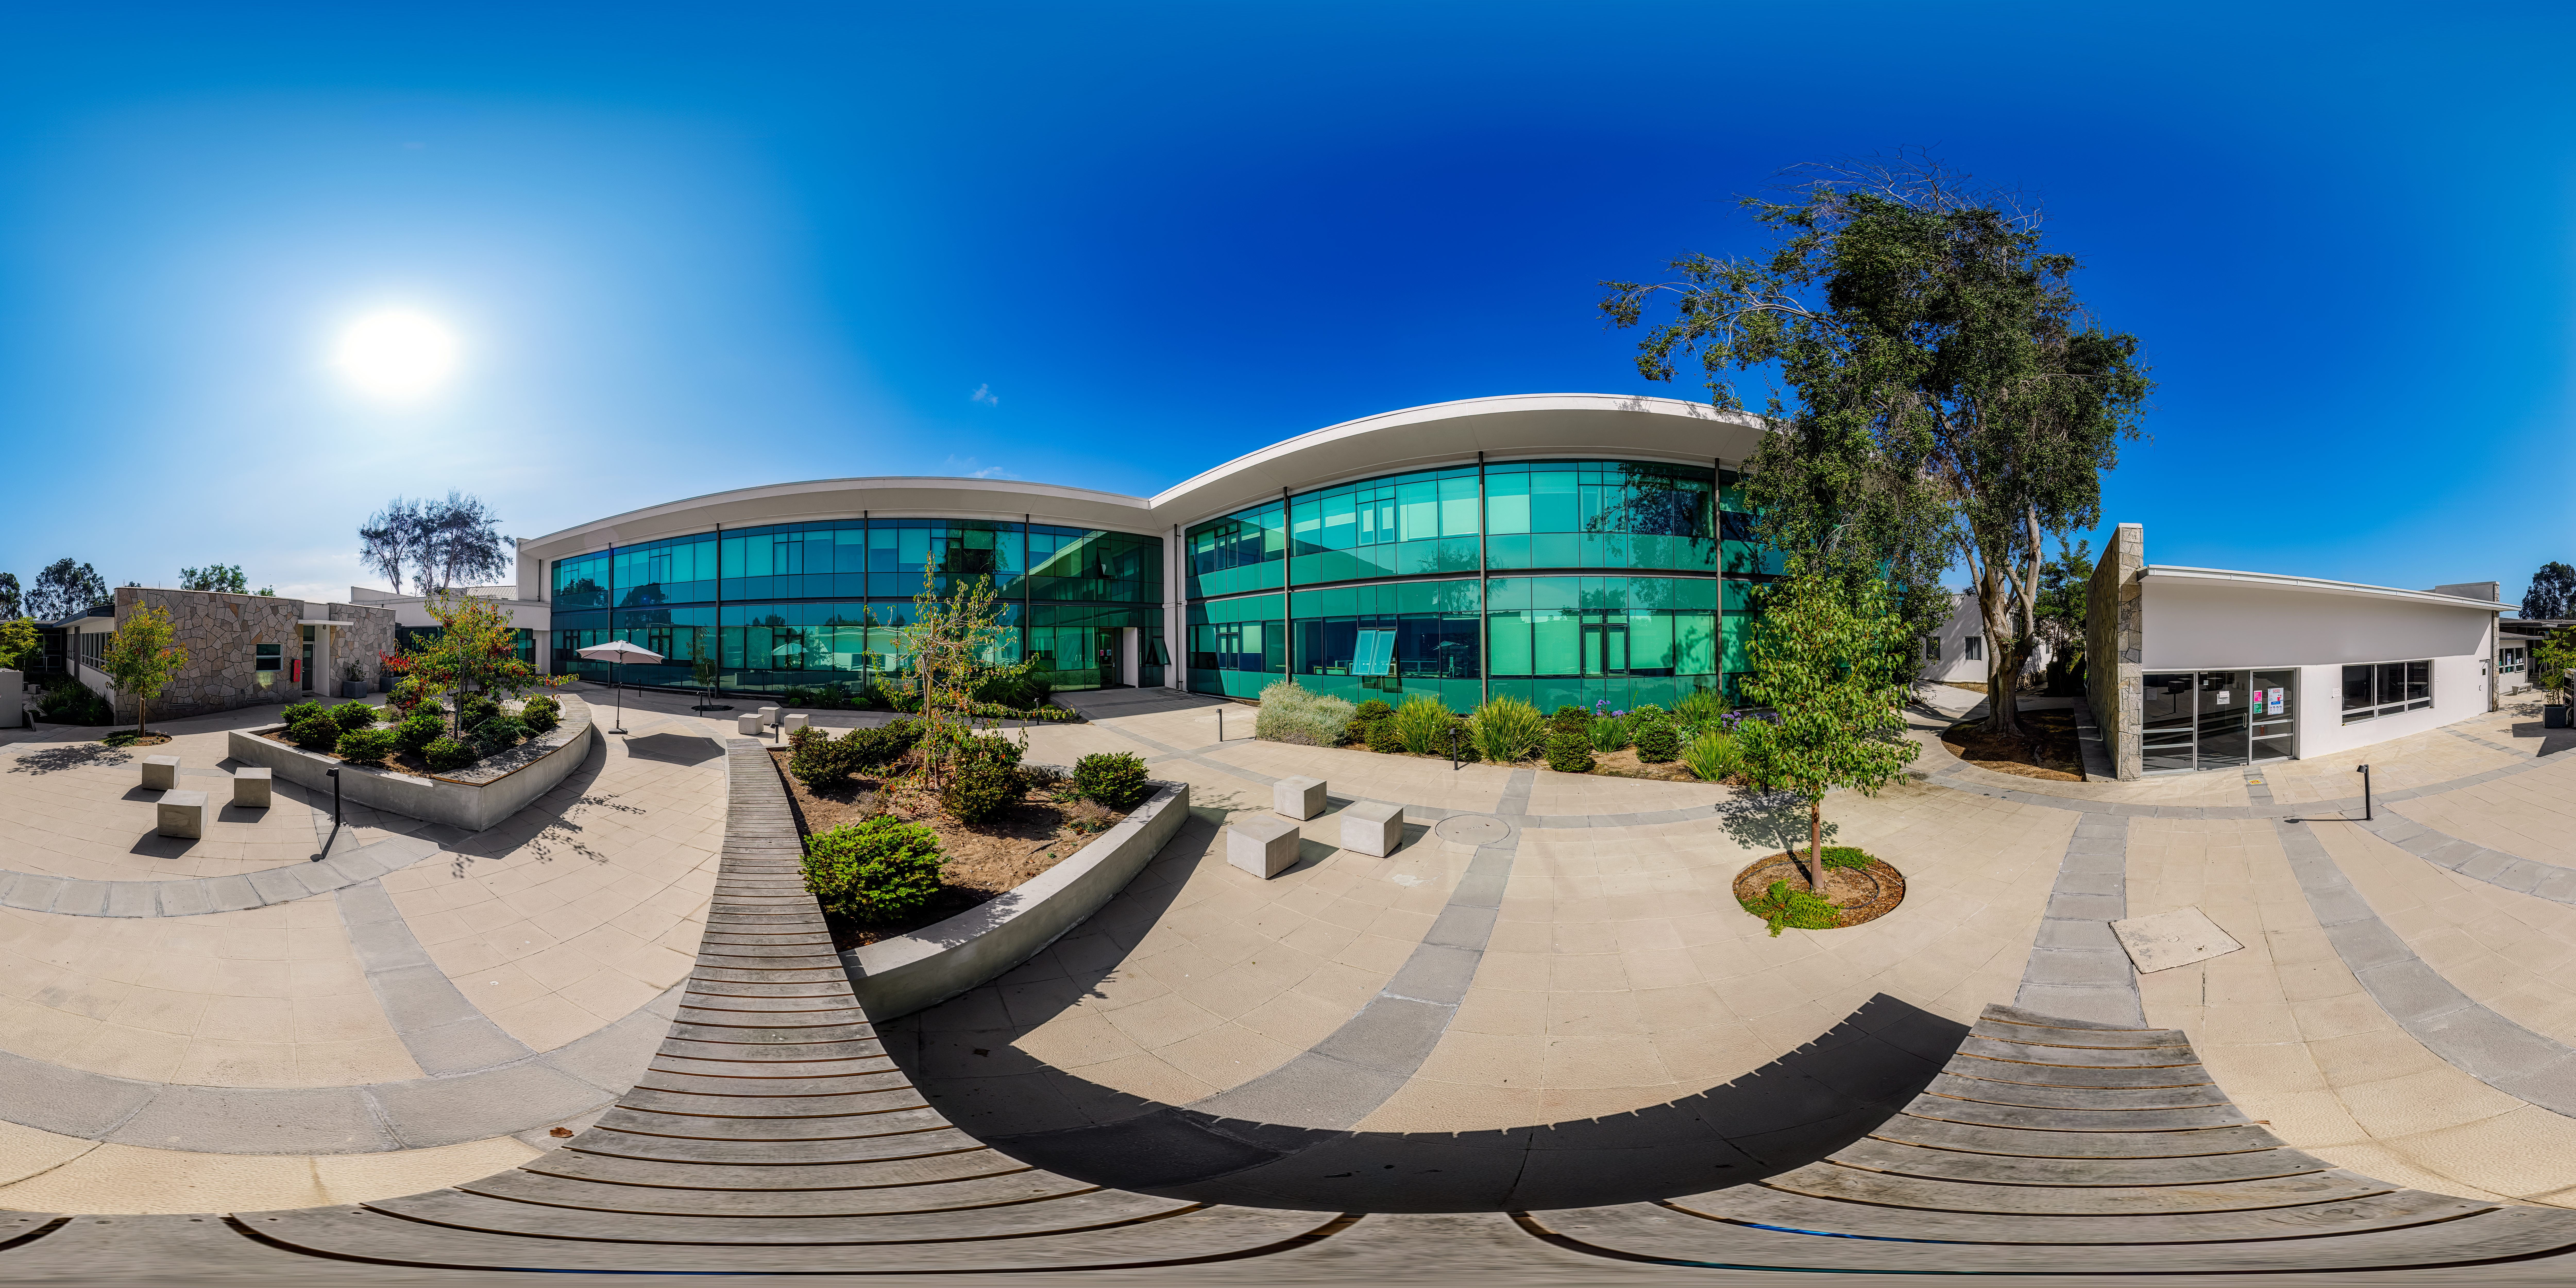

AURA Recinto Garden 360 Panorama

A 360 panorama of the outside garden at the AURA Recinto in La Serena, Chile.

Credit: NOIRLab/NSF/AURA/P. Horálek